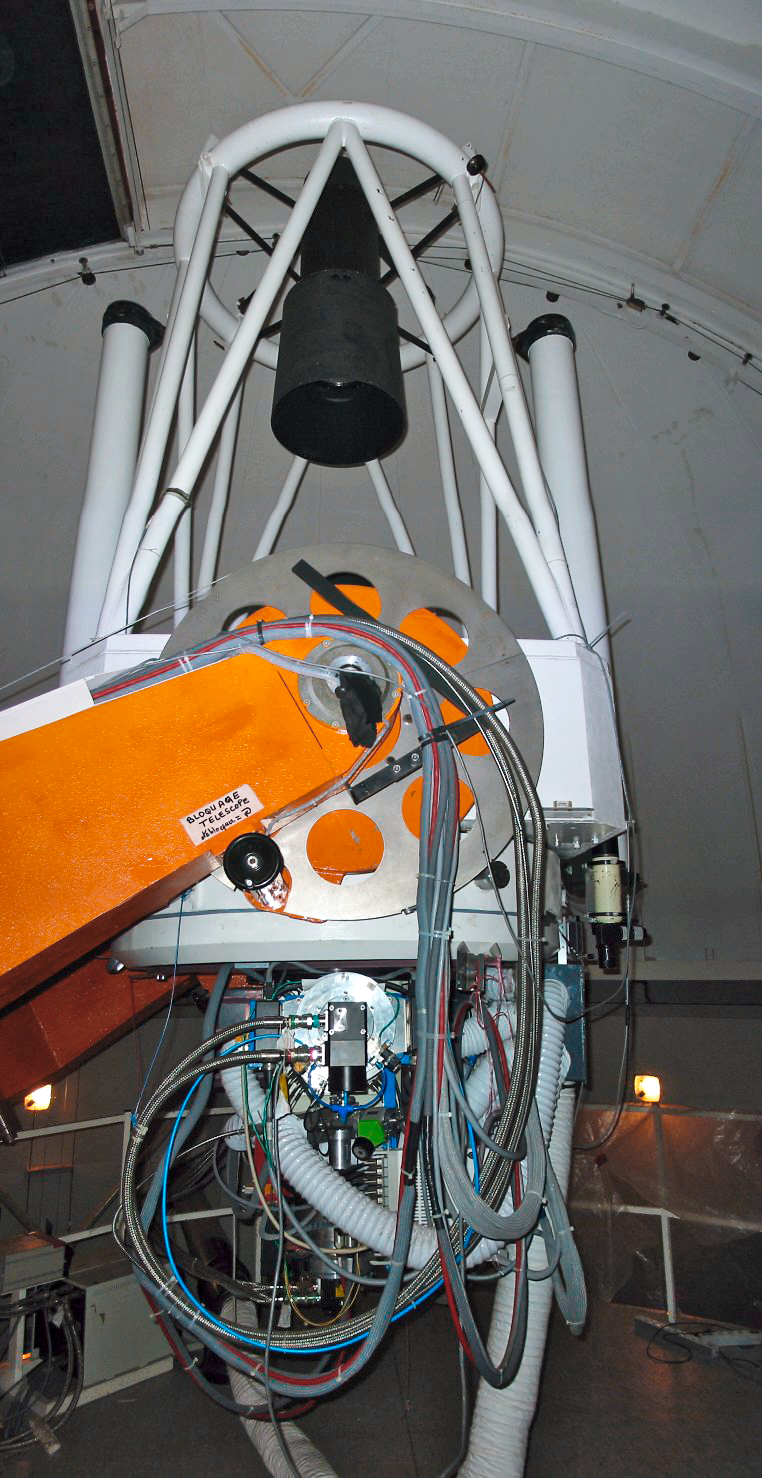

MarLy 1-metre telescope

An image portraying the MarLy 1-metre telescope.

Credit: ESO